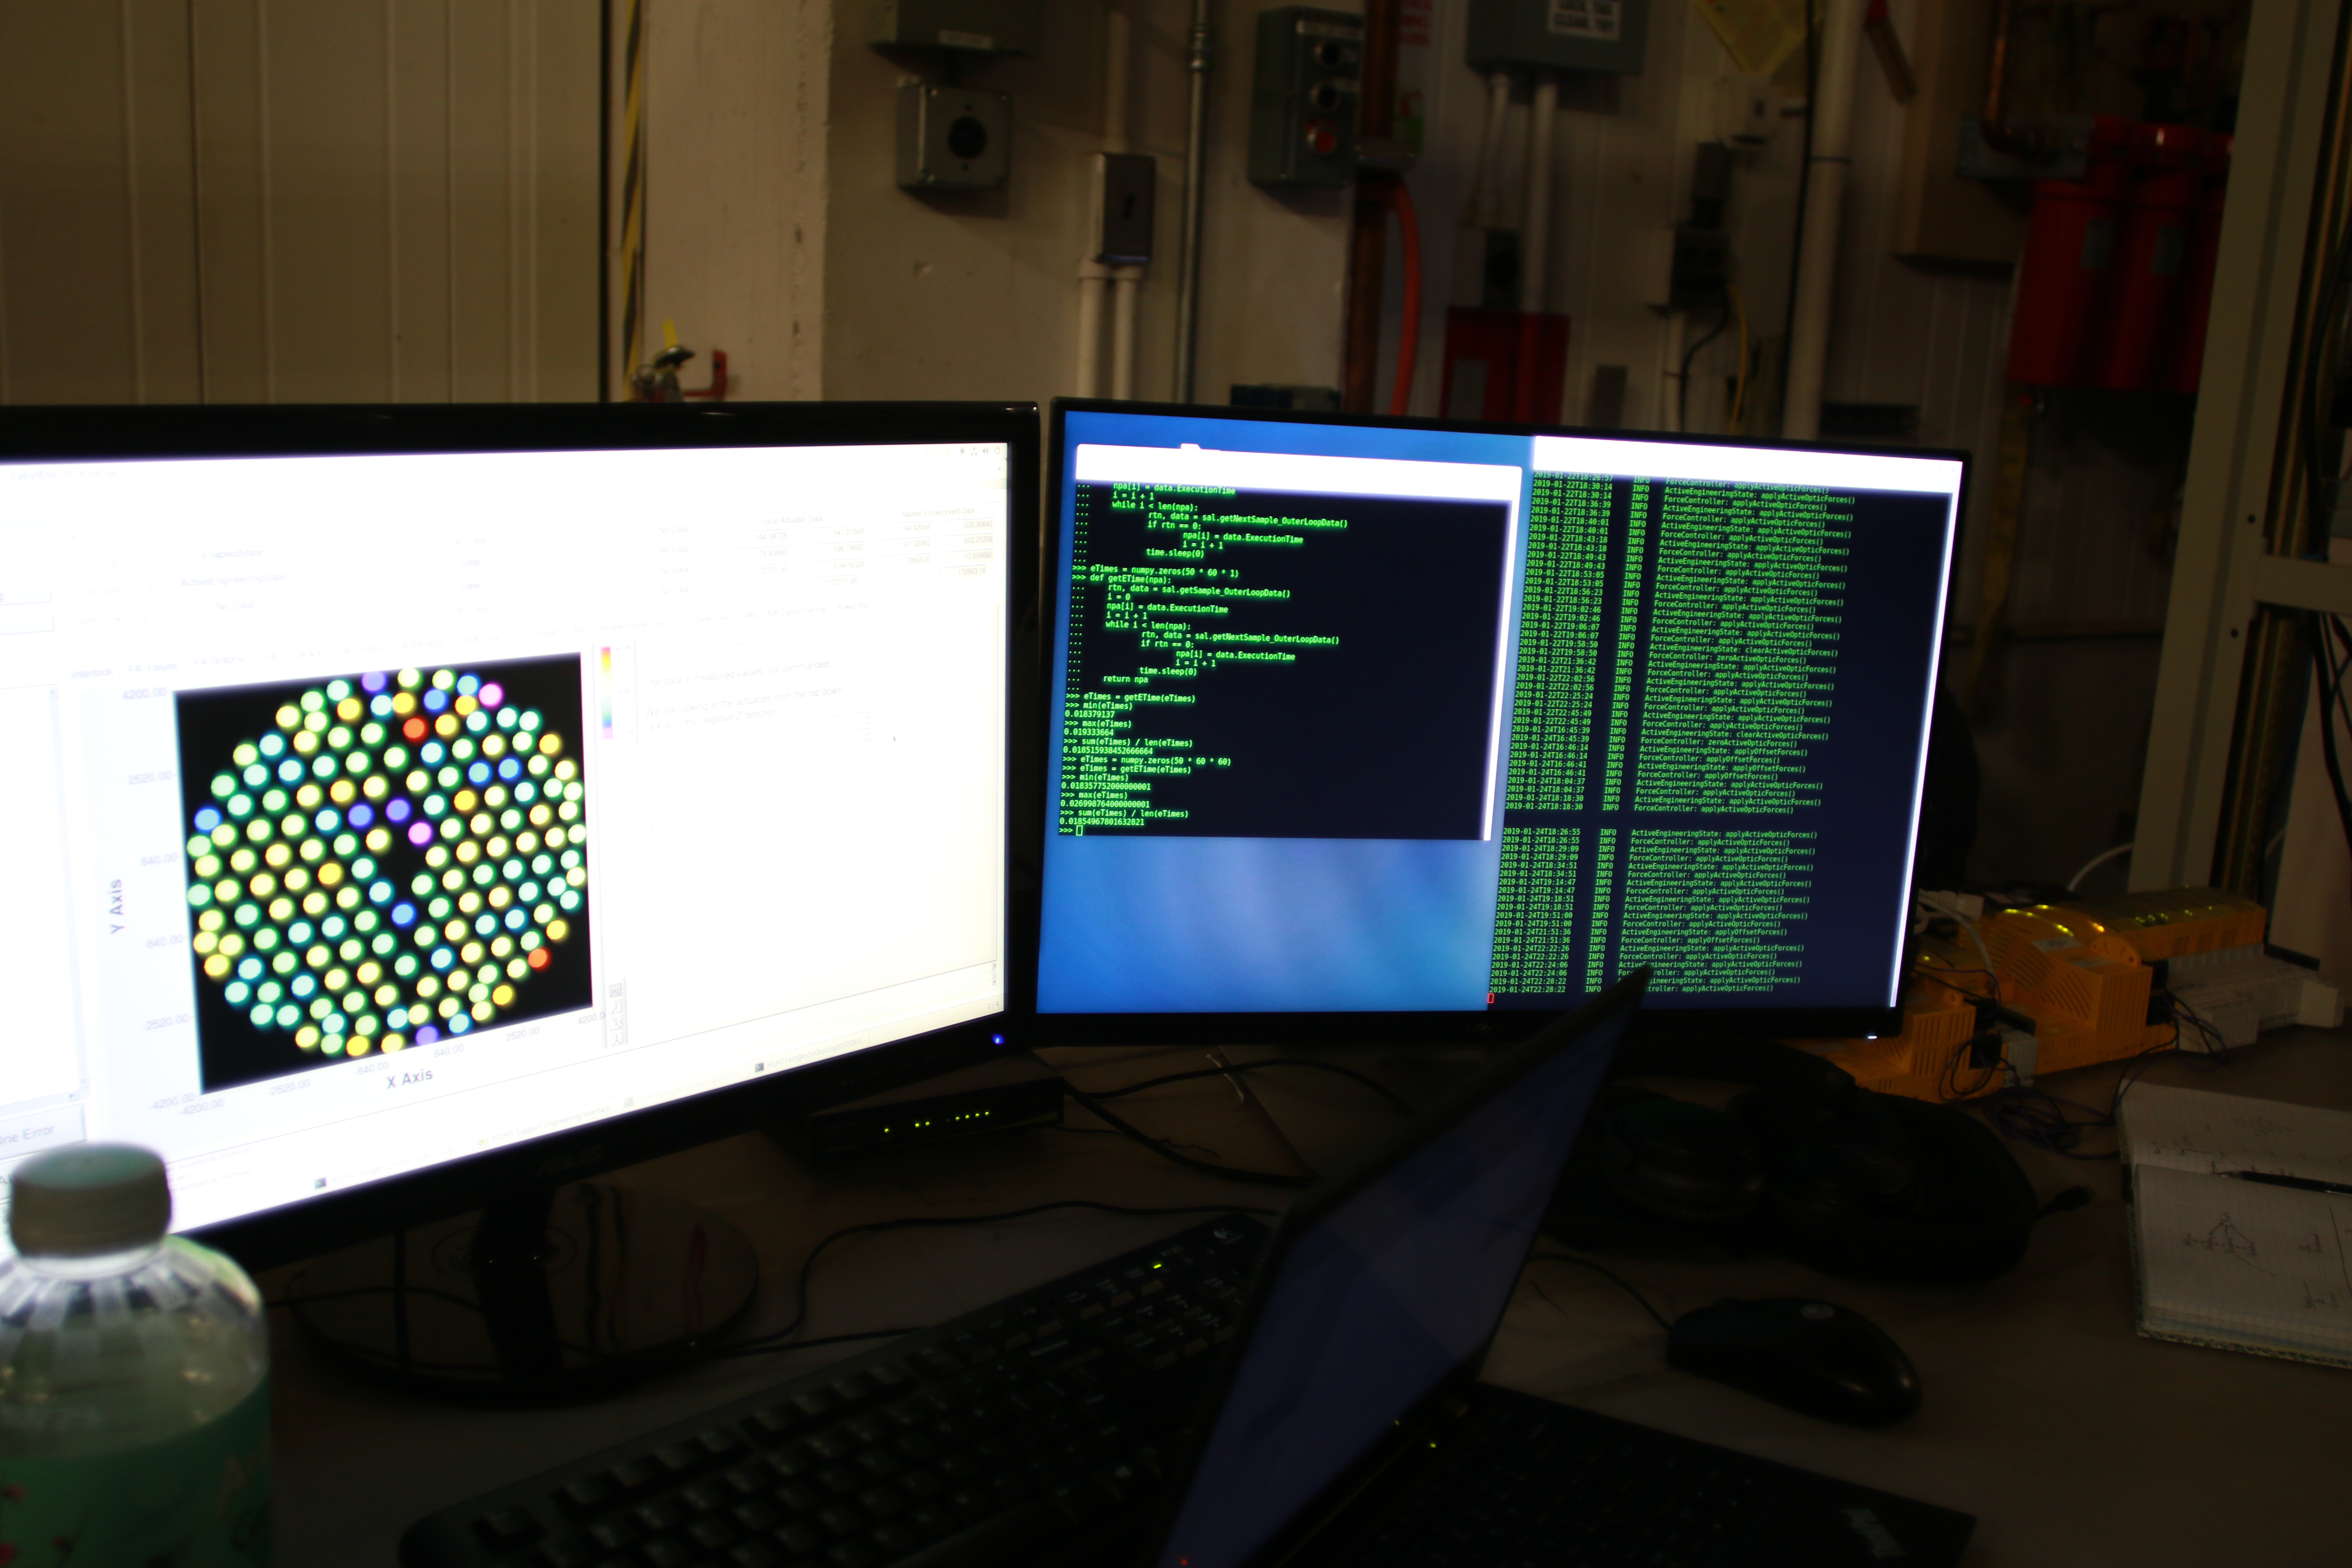

M1M3 Optical Testing

The LSST Primary/Tertiary Mirror (M1M3) is currently in the Richard F Caris Mirror Lab at the University of Arizona for optical testing. In January, the M1M3 on its support system was positioned at the bottom of the lab’s interferometry tower in anticipation of two test campaigns. The first, which has just concluded, took place from January 14-25. The second campaign is scheduled for February 11-22. Read more at https://project.lsst.org/optical-optimization

Credit: Rubin Observatory/NSF/AURA